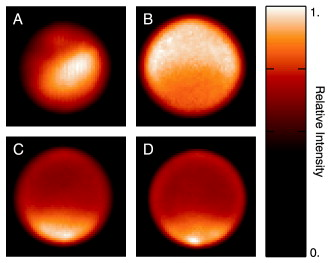

Hokupa`a/Gemini images of Titan

Hokupa`a/Gemini images of Titan obtained with Gemini North using a filter probing the surface of Titan on December 7-9, 2001. Image (a) corresponds to the surface of the moon, and (b) probes its mid-stratosphere. Images (c) and (d) show the lower troposphere. The bright feature at the southern pole (c and d) is the so-called "bright continent". This may be an icy highland surrounded by seas or lakes of hydrocarbons. The true nature of Titan's surface and the composition of the dark and bright areas remain unknown.

Credit: International Gemini Observatory/NOIRLab/NSF/AURA